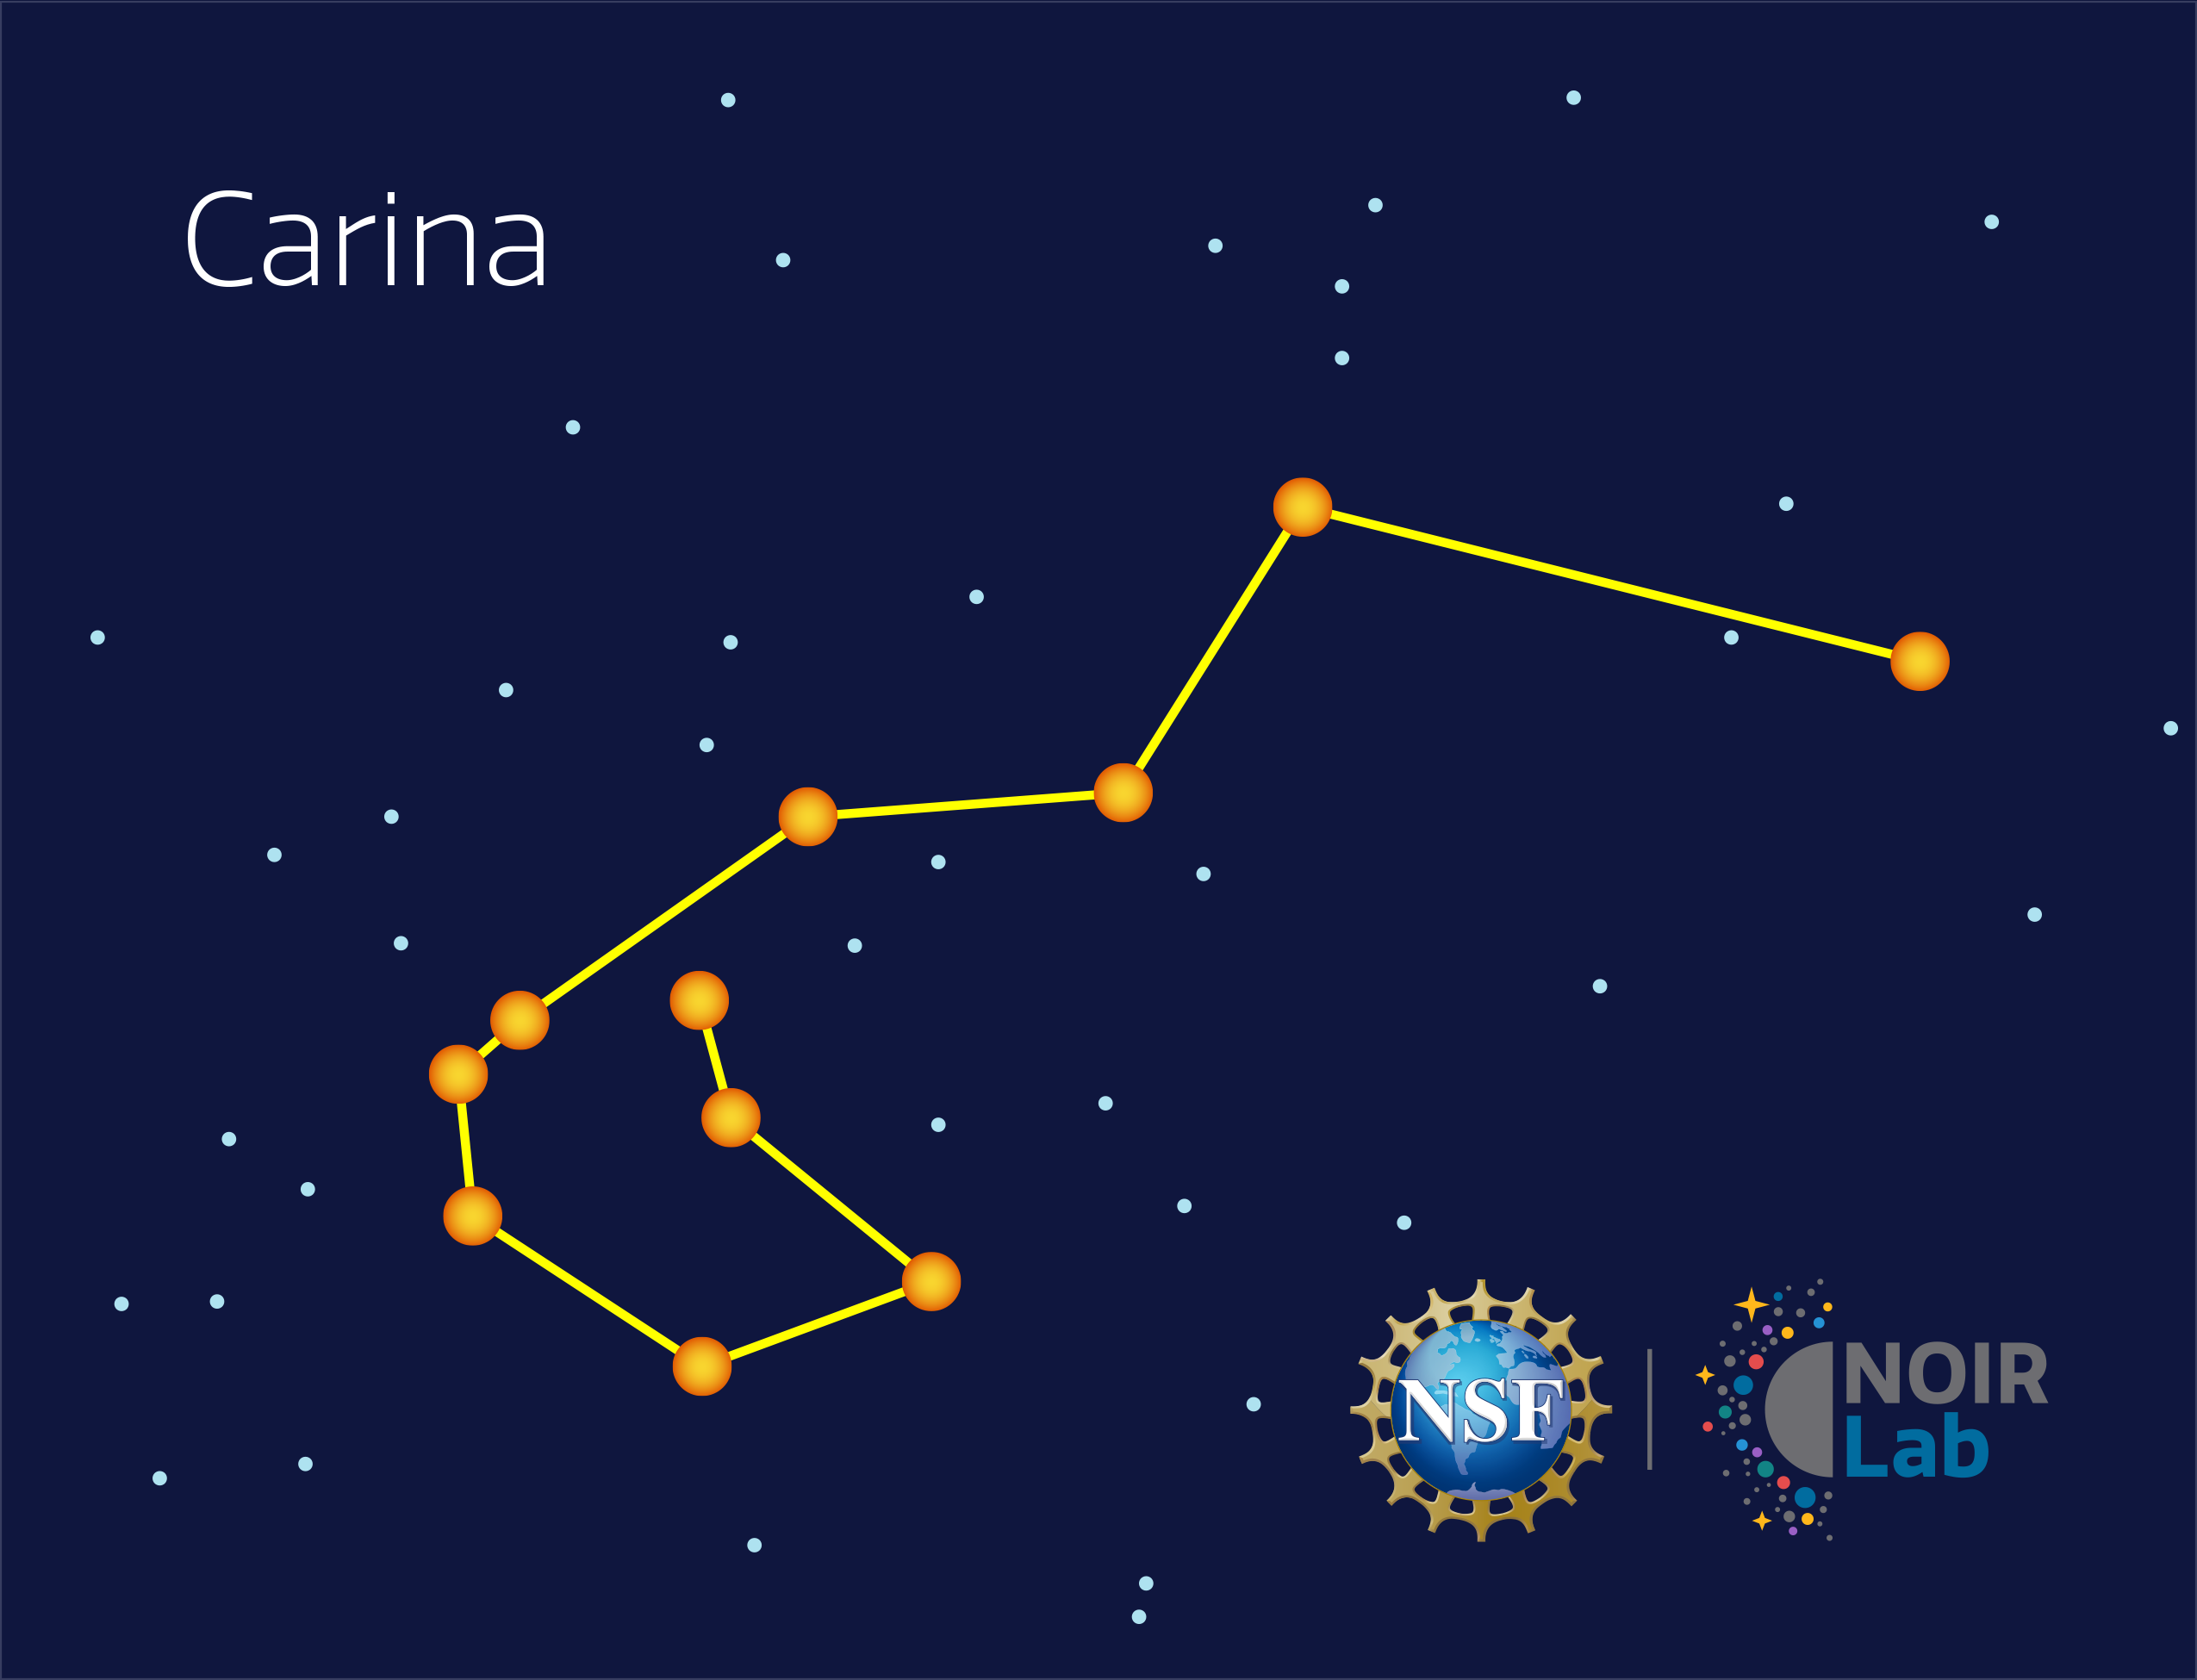

Carina

Credit: NOIRLab